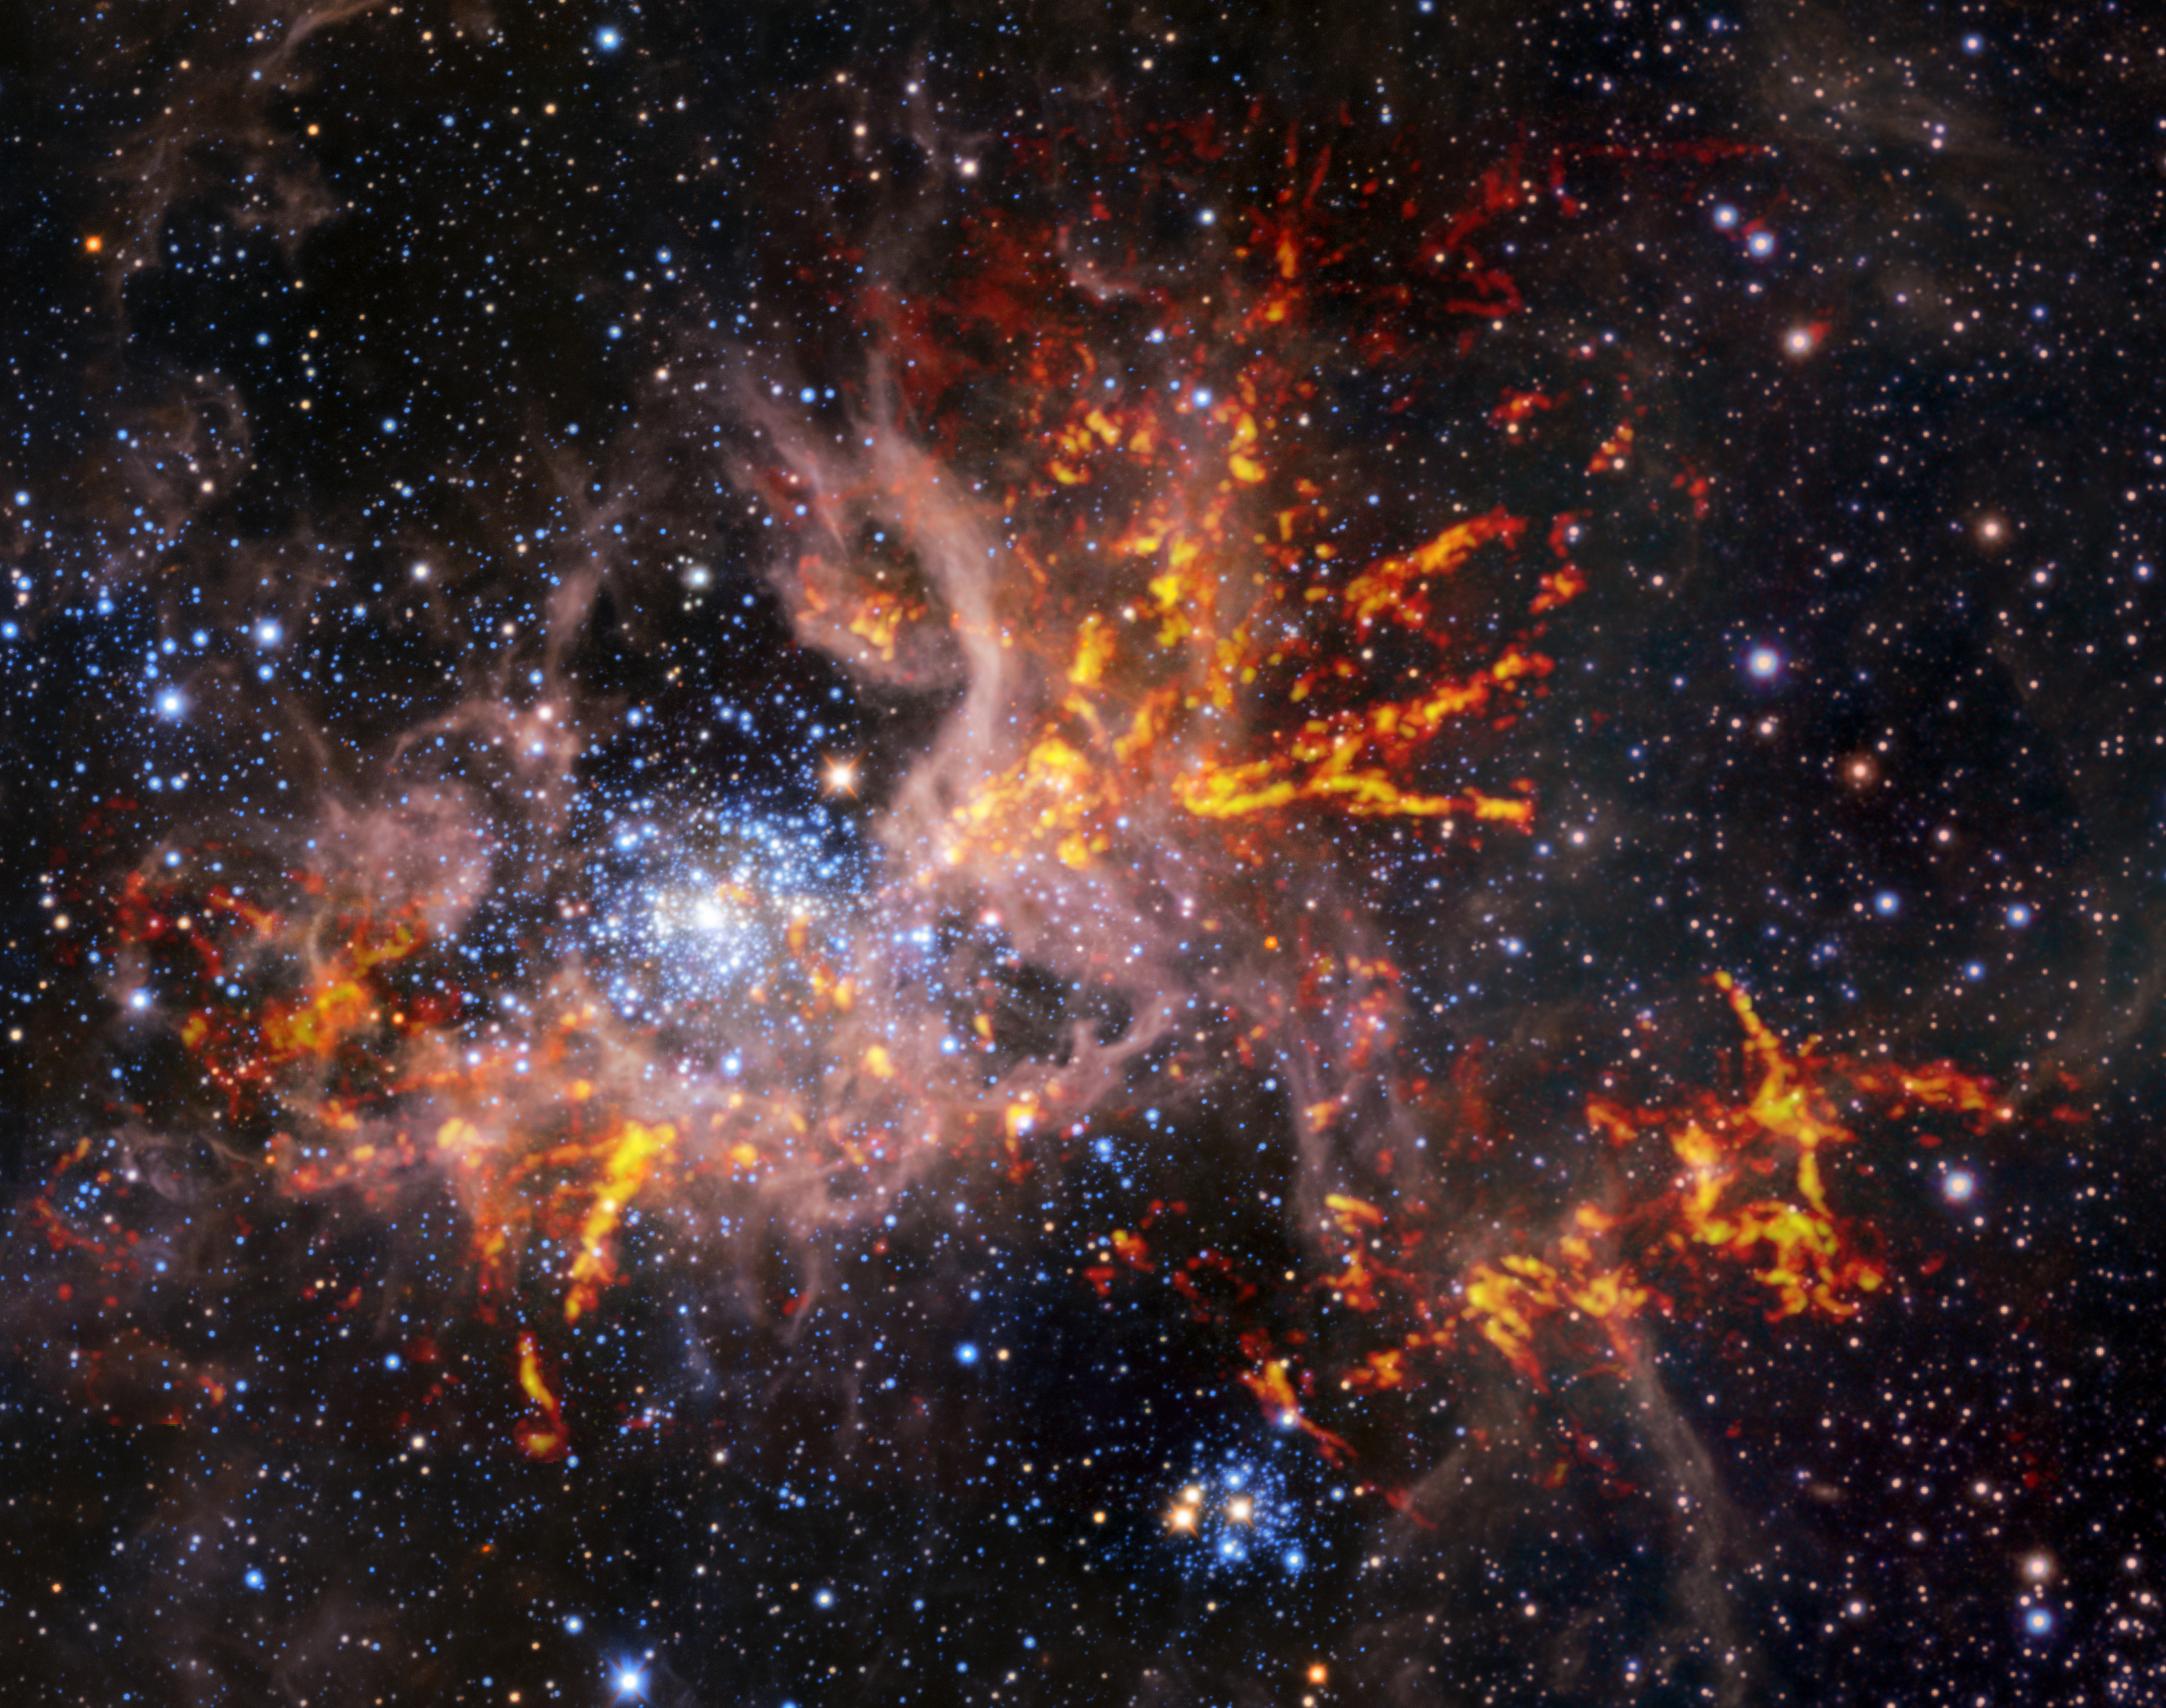

Composite infrared and radio image of 30 Doradus

This composite image shows the star-forming region 30 Doradus, also known as the Tarantula Nebula. The background image, taken in the infrared, is itself a composite: it was captured by the HAWK-I instrument on ESO’s Very Large Telescope (VLT) and the Visible and Infrared Survey Telescope for Astronomy (VISTA), shows bright stars and light, pinkish clouds of hot gas. The bright red-yellow streaks that have been superimposed on the image come from radio observations taken by the Atacama Large Millimeter/submillimeter Array (ALMA), revealing regions of cold, dense gas which have the potential to collapse and form stars. The unique web-like structure of the gas clouds led astronomers to the nebula’s spidery nickname.

Credit: ESO, ALMA (ESO/NAOJ/NRAO)/Wong et al., ESO/M.-R. Cioni/VISTA Magellanic Cloud survey. Acknowledgment: Cambridge Astronomical Survey Unit